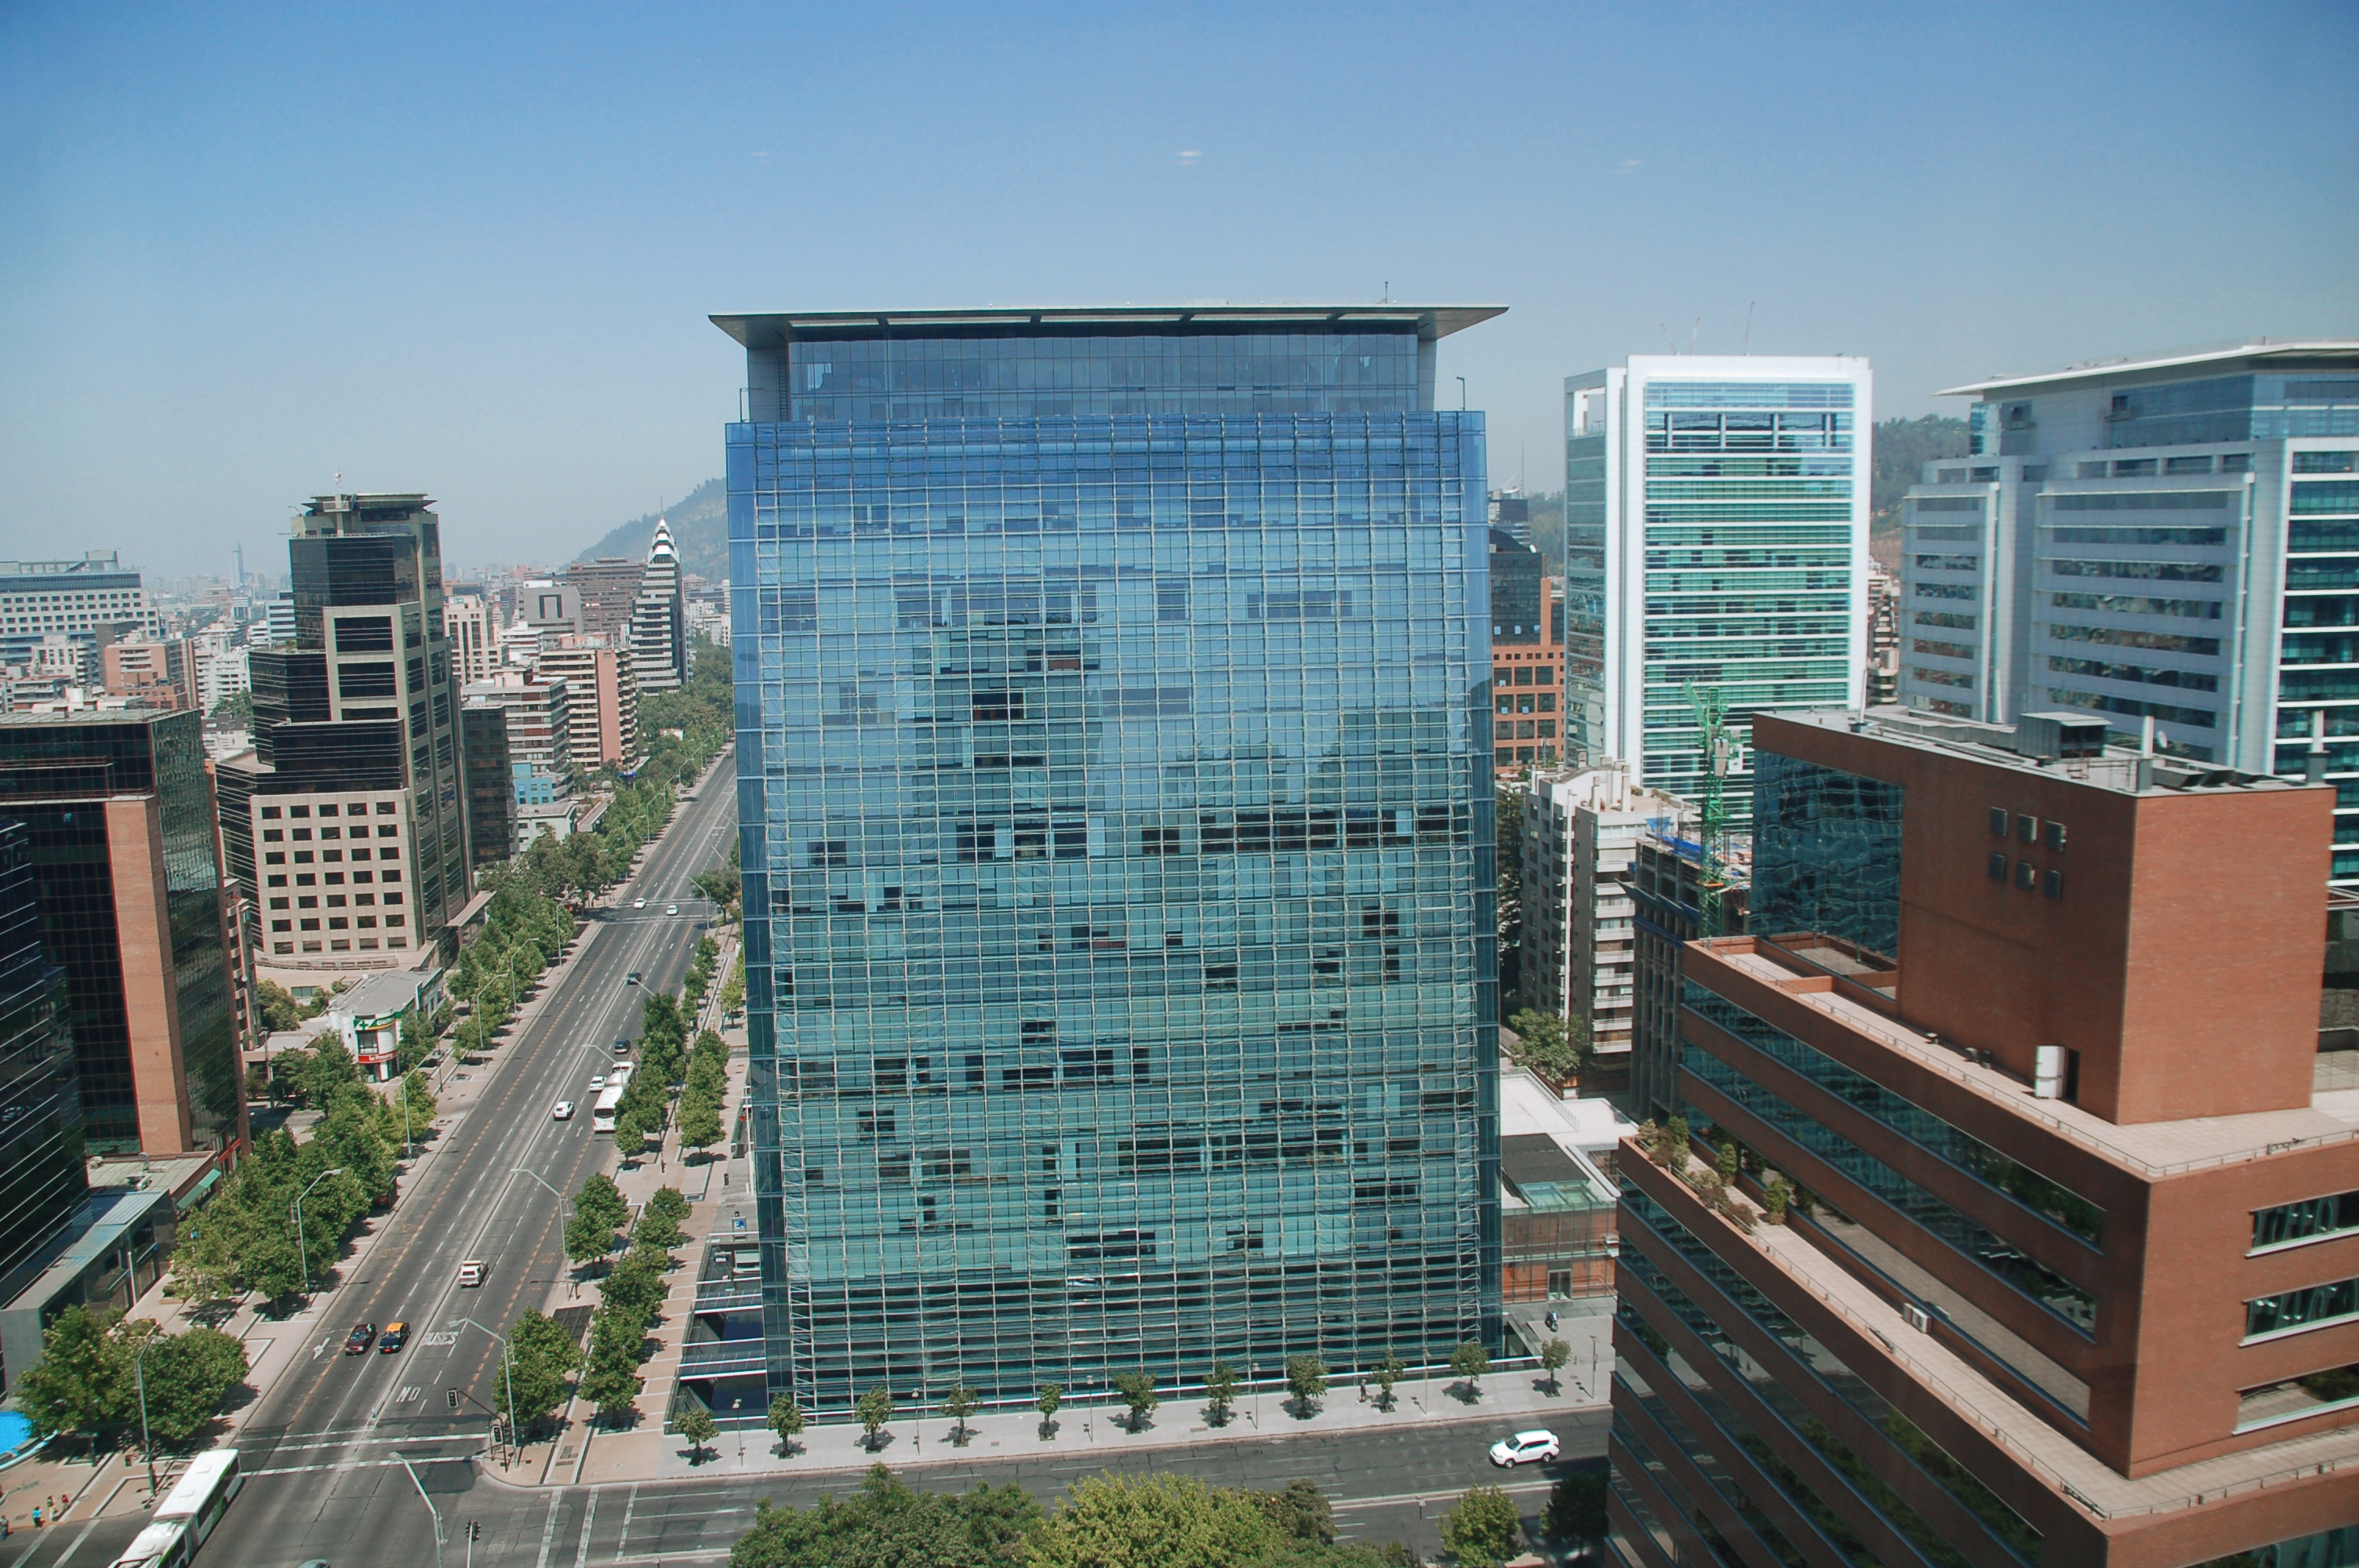

ALMA "El Golf" office building

High vantage point view of the building housing the ALMA (Atacama Large Millimeter/submillimeter Array) "El Golf" offices in Santiago.

Credit: ALMA (ESO/NAOJ/NRAO)